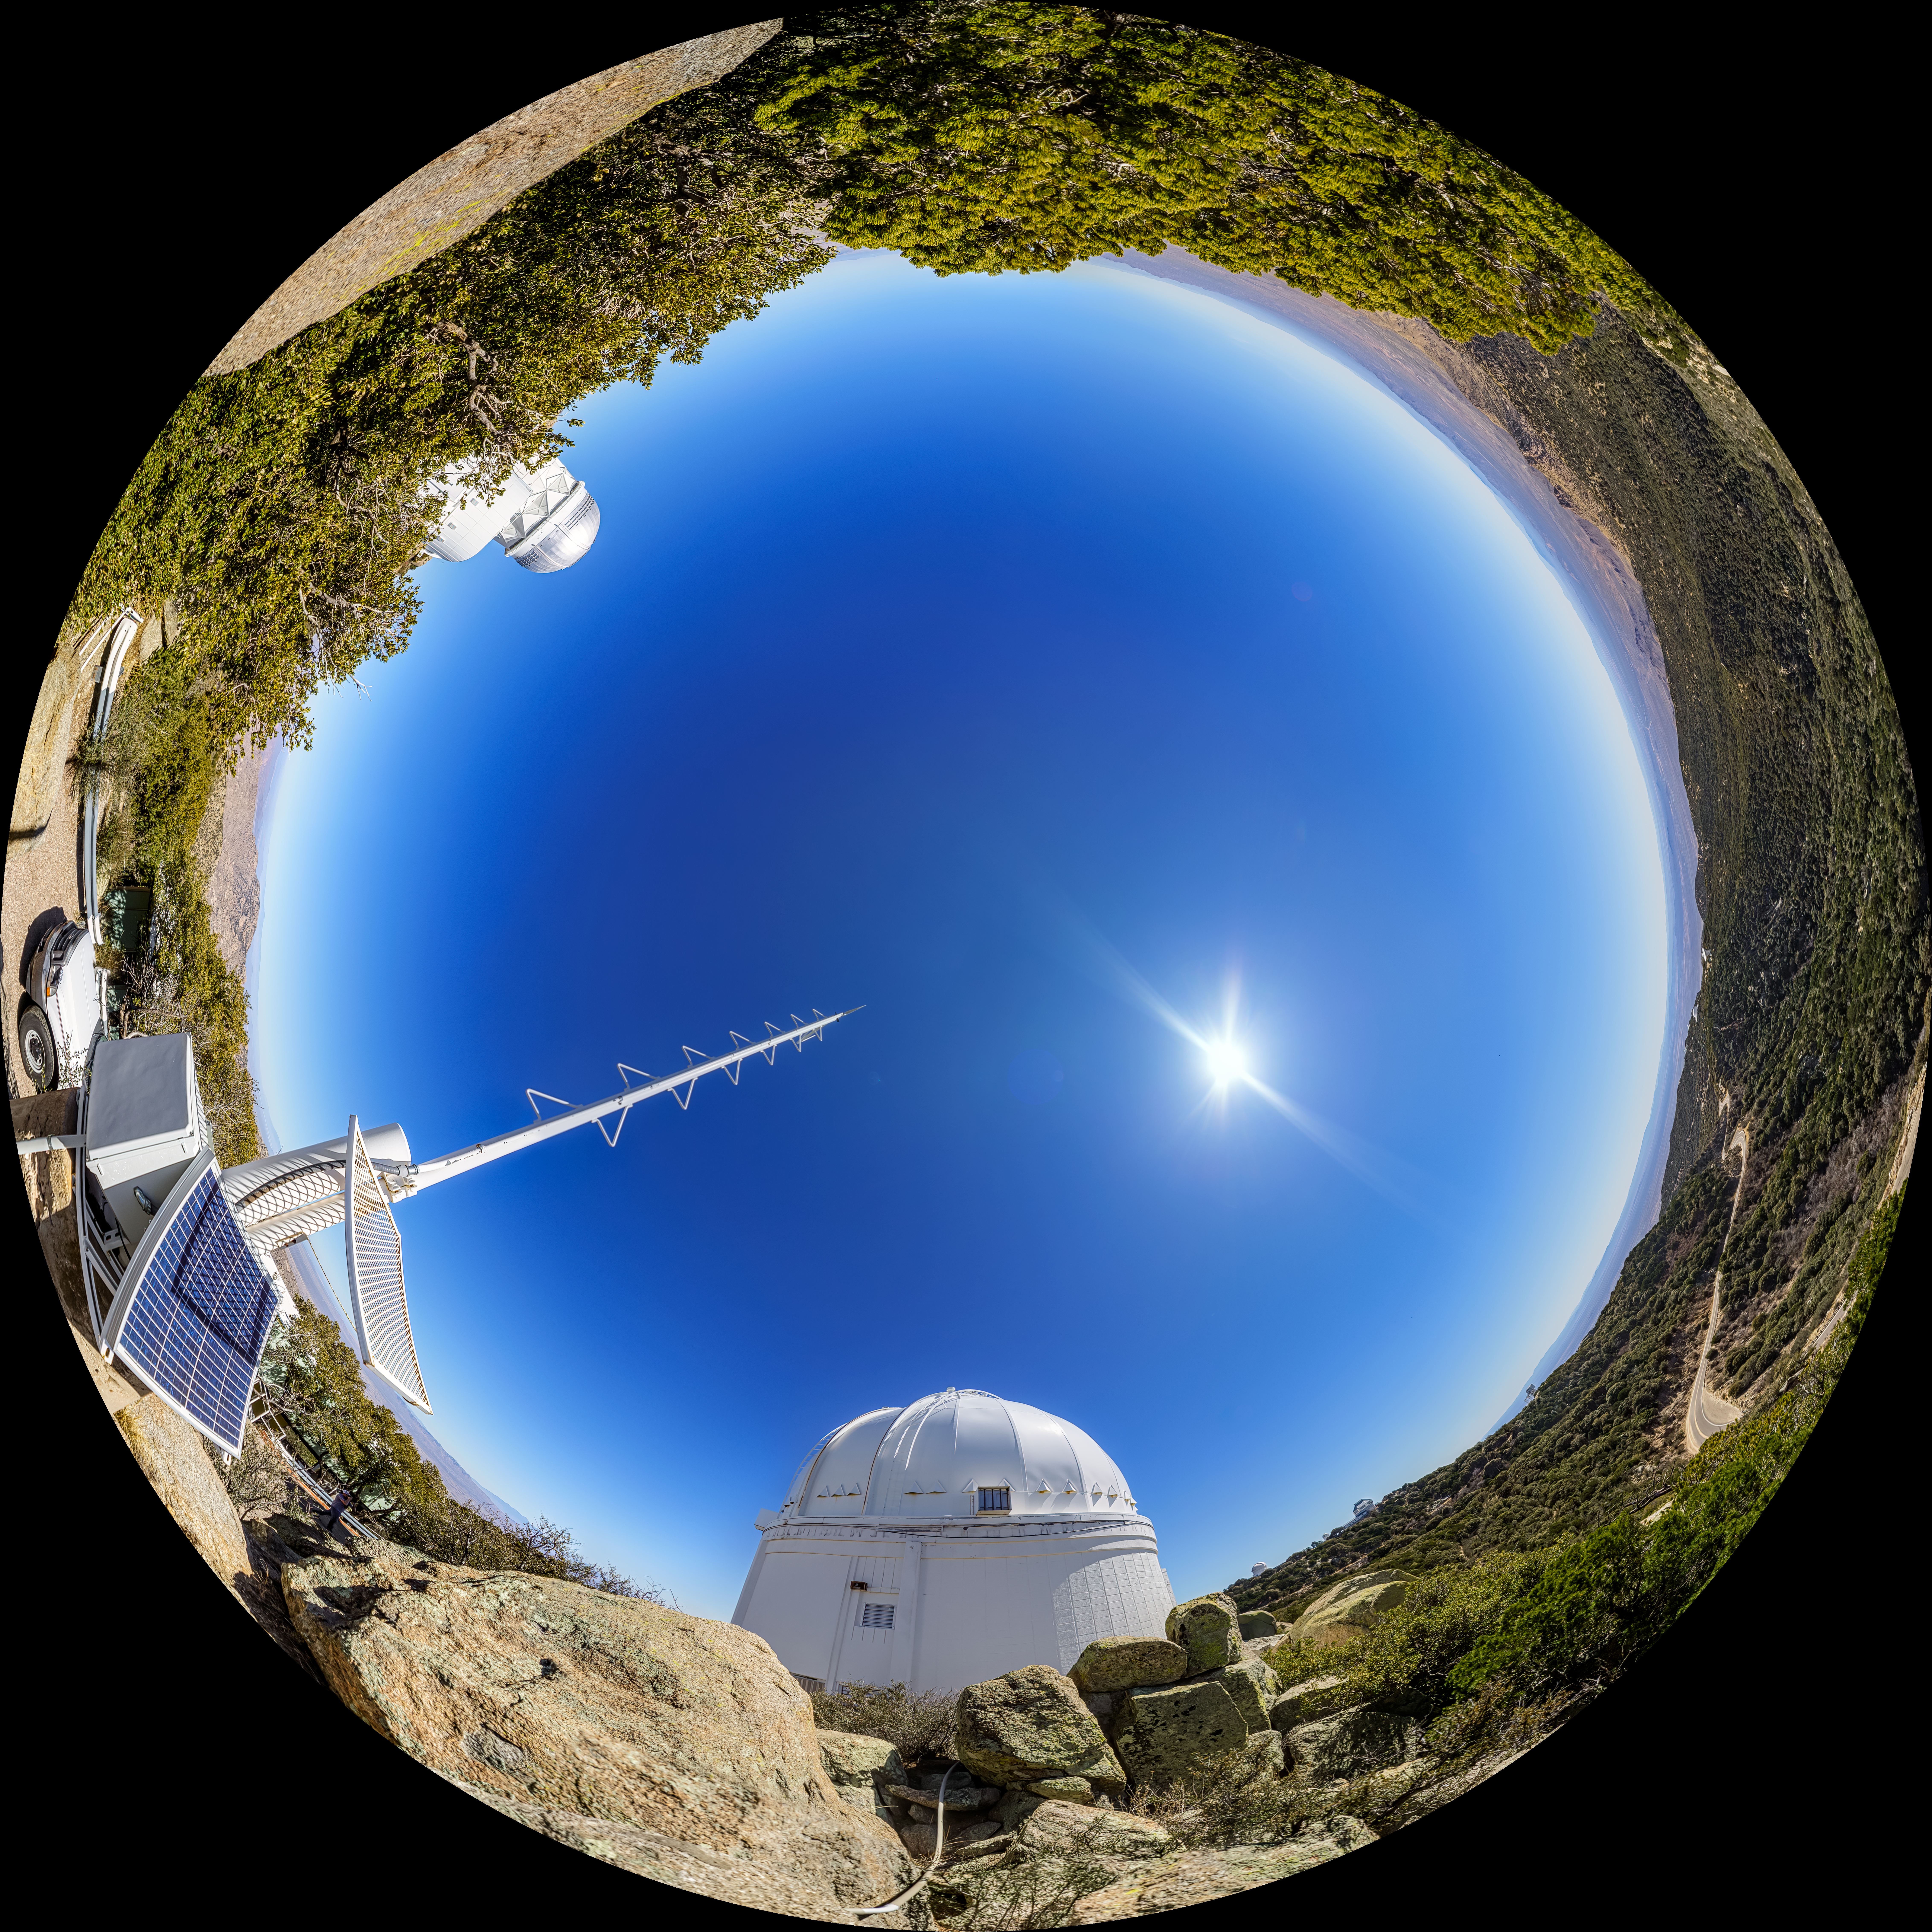

UA 0.9-meter Spacewatch Telescope Fulldome

A fulldome view of the UA 0.9-meter Spacewatch Telescope at Kitt Peak National Observatory (KPNO), a Program of NSF NOIRLab.

A 360 panorama version of this image can be found here.

Credit: KPNO/NOIRLab/NSF/AURA/P. Horálek